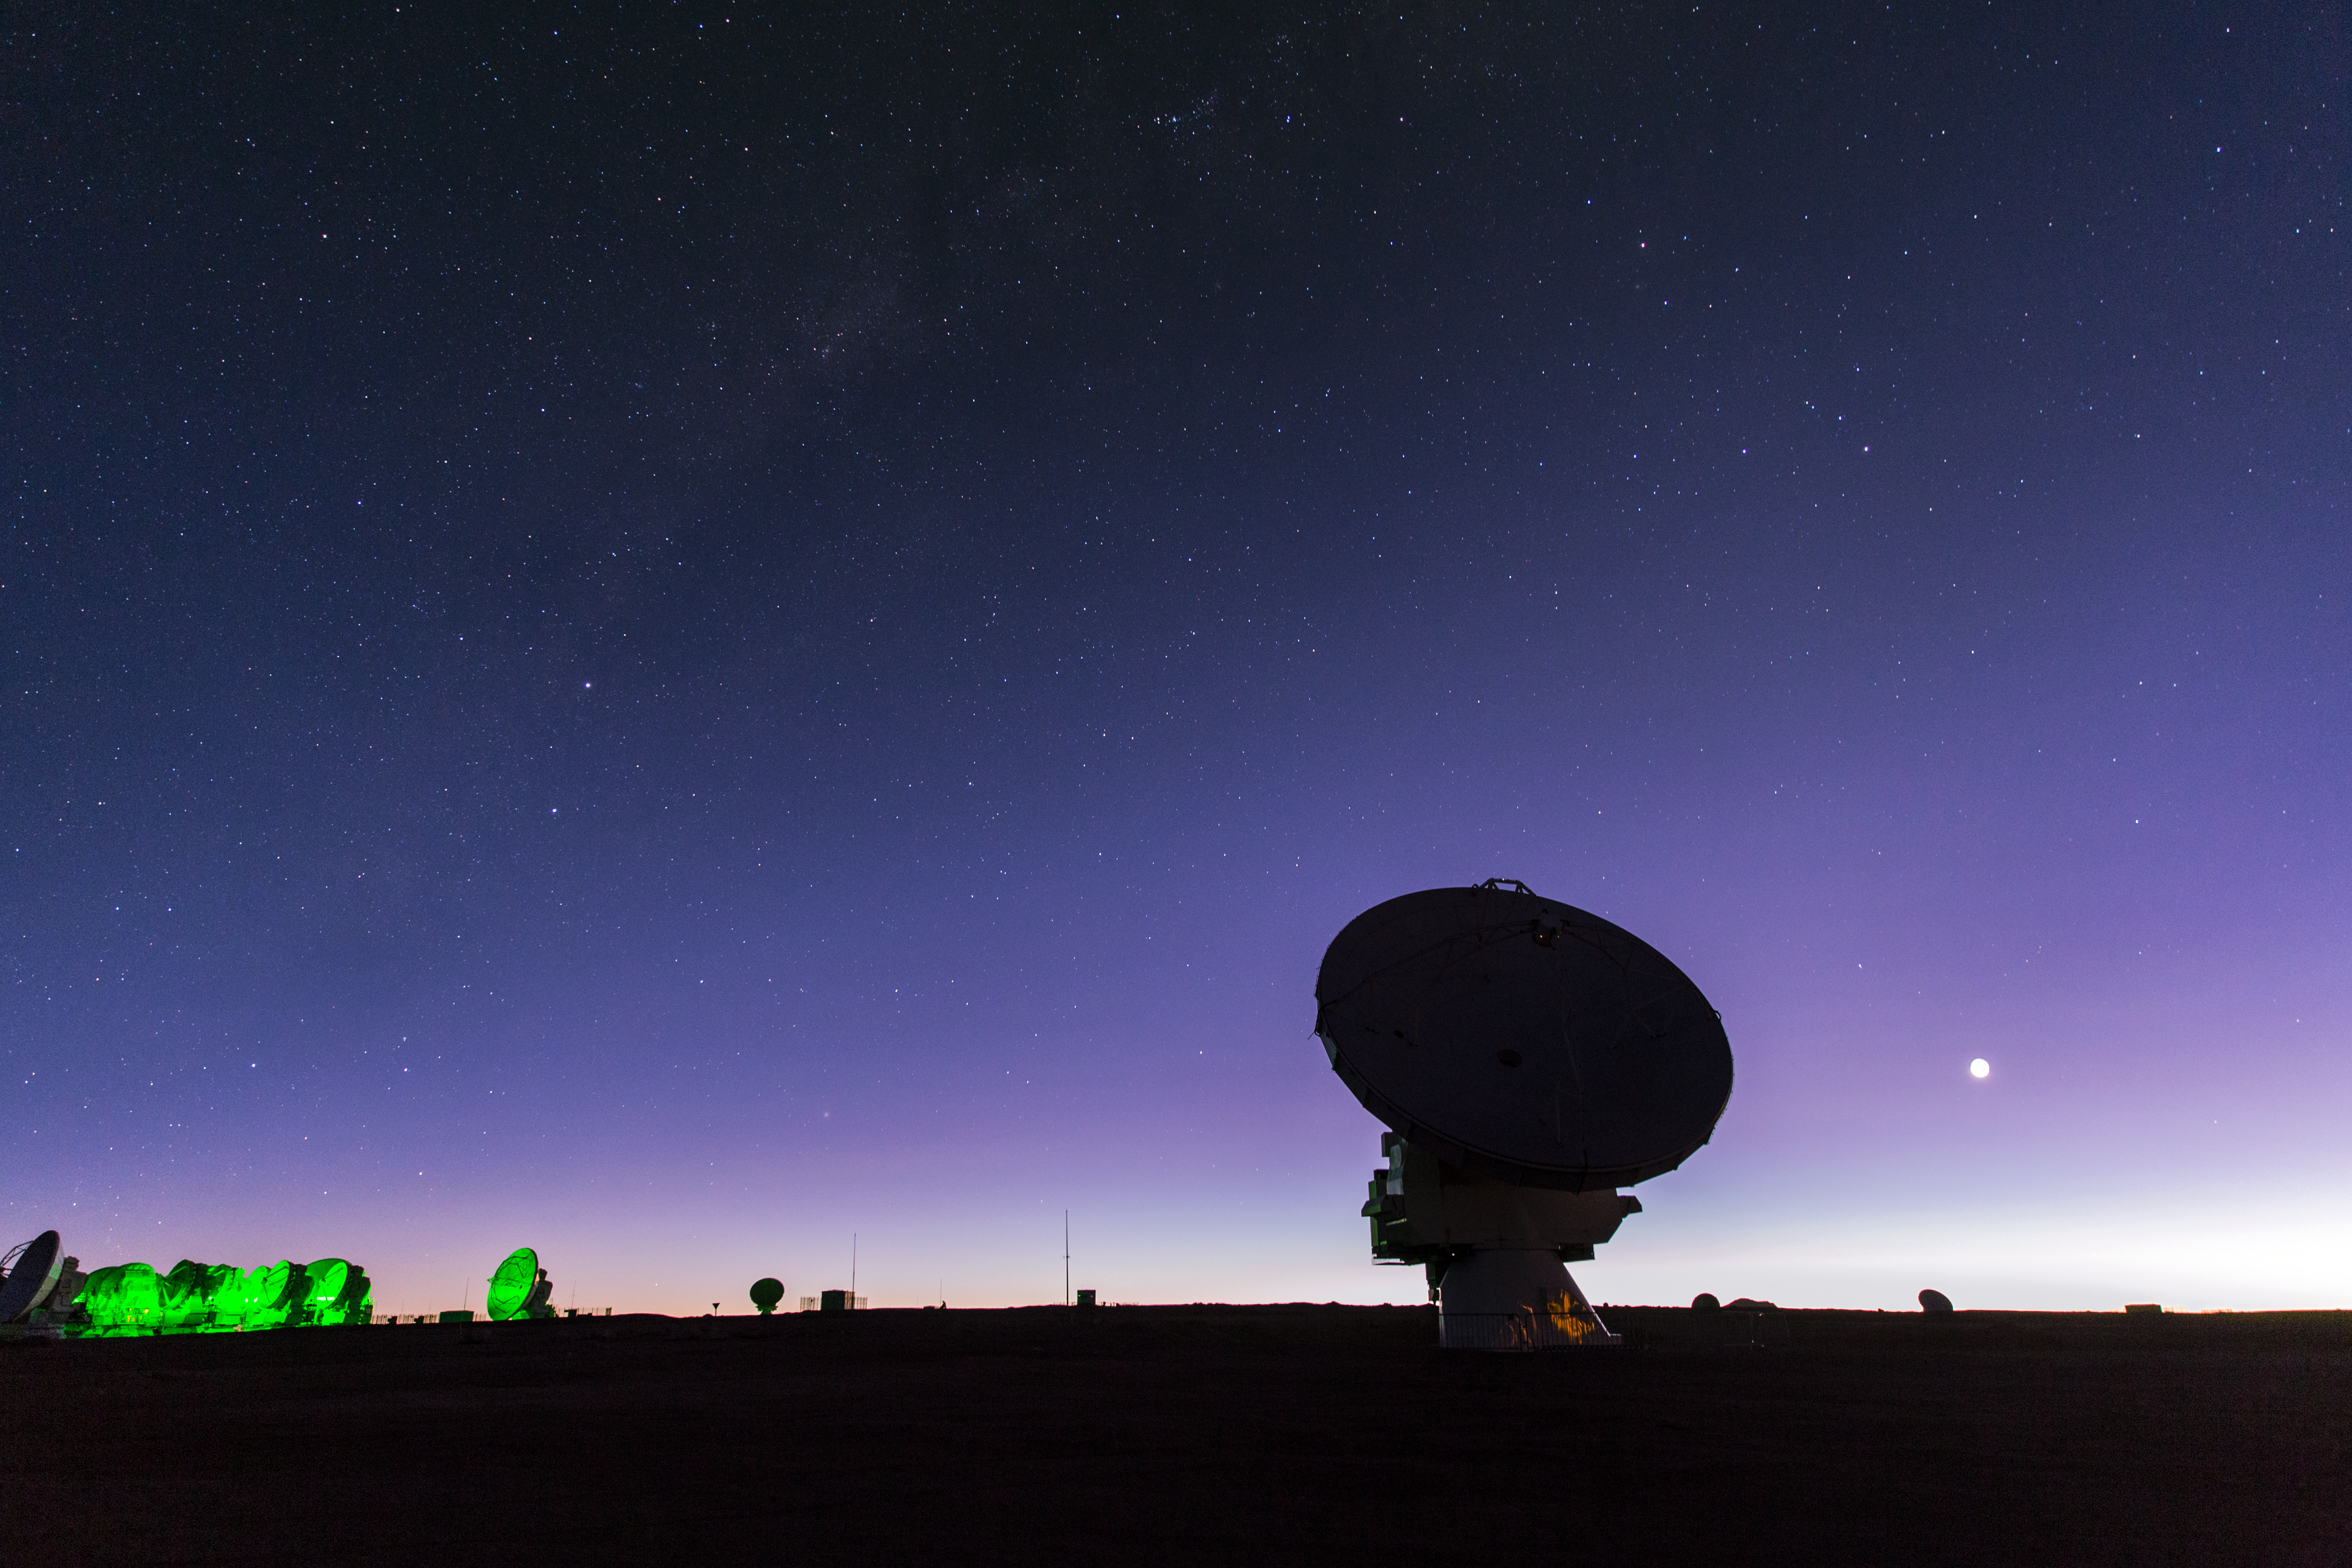

ALMA at twilight

Twilight falls on Chile's Chajnantor plateau, and the dishes that make up the Atacama Large Millimeter/submillimeter Array (ALMA) take on an eery and mysterious appearance in their desert home. A total of 66 dishes make up this remarkable instrument, which observes the coldest parts of the Universe.

Credit: ESO/M. Claro